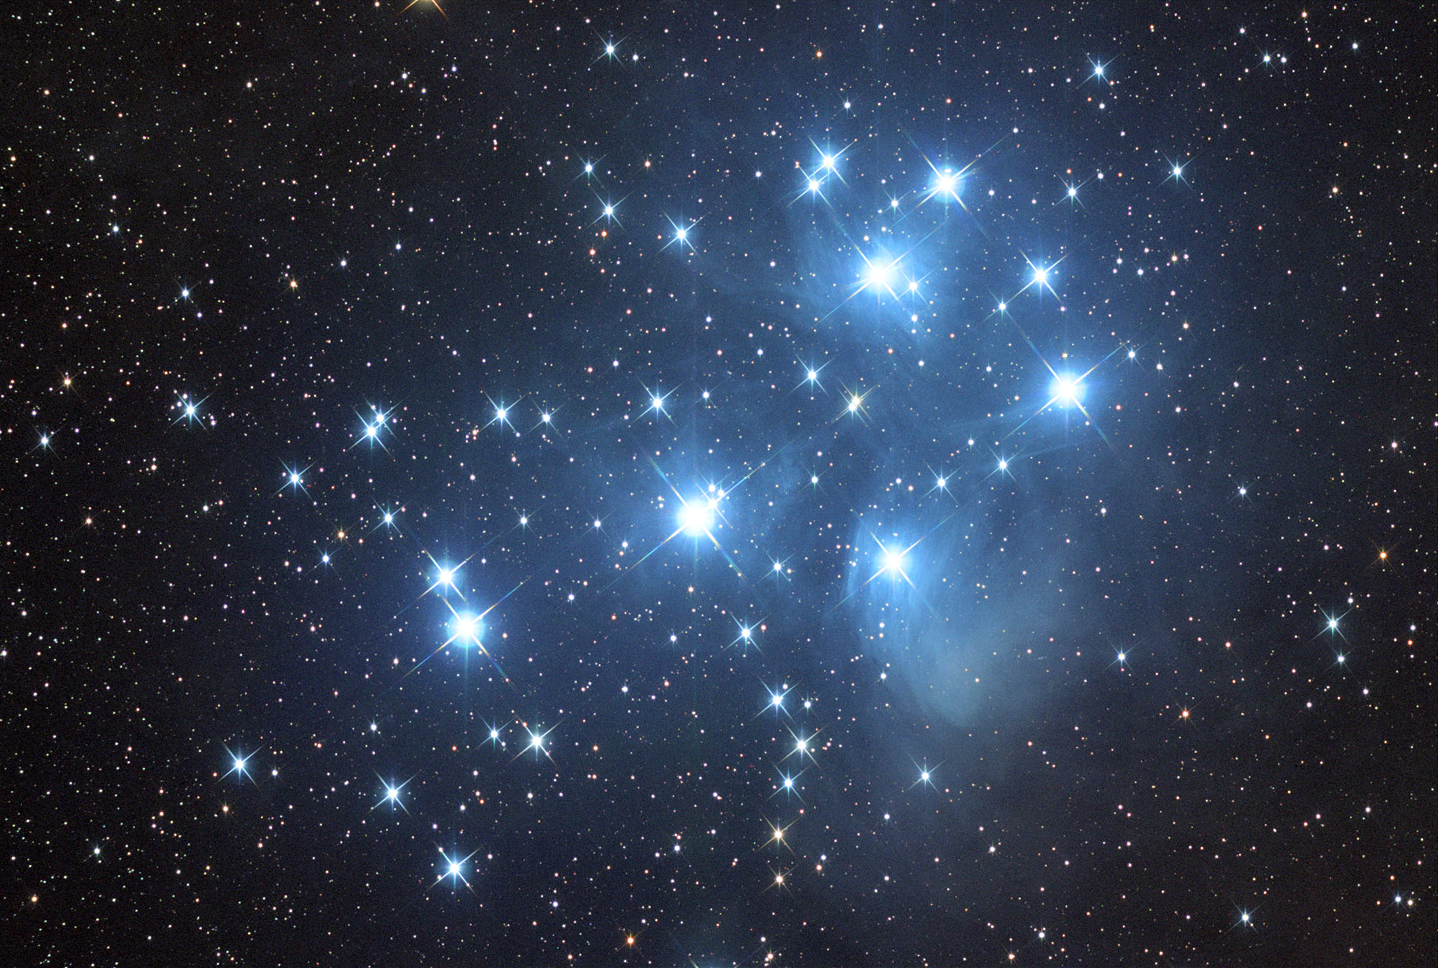

M45: The Pleiades

This very bright open cluster has a large angular extent, making it a great binocular object. If you viewed this object through a large telescope, you would only see a few stars, not the entire cluster. Perhaps the most famous open cluster, this is easily visible with the naked eye. In fact, many children with great eyesight look toward this cluster and mistake it for the Little Dipper. When you view this cluster through binoculars, it does in fact look like a measuring cup.M45, or the Pleiades, or the Seven Sisters, or Subaru if you're in Japan, are all names for this cluster. In Greek mythology, the Seven Sisters were the daughters of Atlas and Pleione, and the half-sisters of Hyades. It is interesting to note that when counting the brightest stars in this cluster, most people only come up with six. Some versions of the mythology describe a missing sister, the reason why we do not see a seventh bright star is unknown.The bright blue, massive stars that make up this cluster are less than 100 million years old.

This image was taken as part of Advanced Observing Program (AOP) program at Kitt Peak Visitor Center during 2014.

Credit: KPNO/NOIRLab/NSF/AURA/Tad Denton/Adam Block